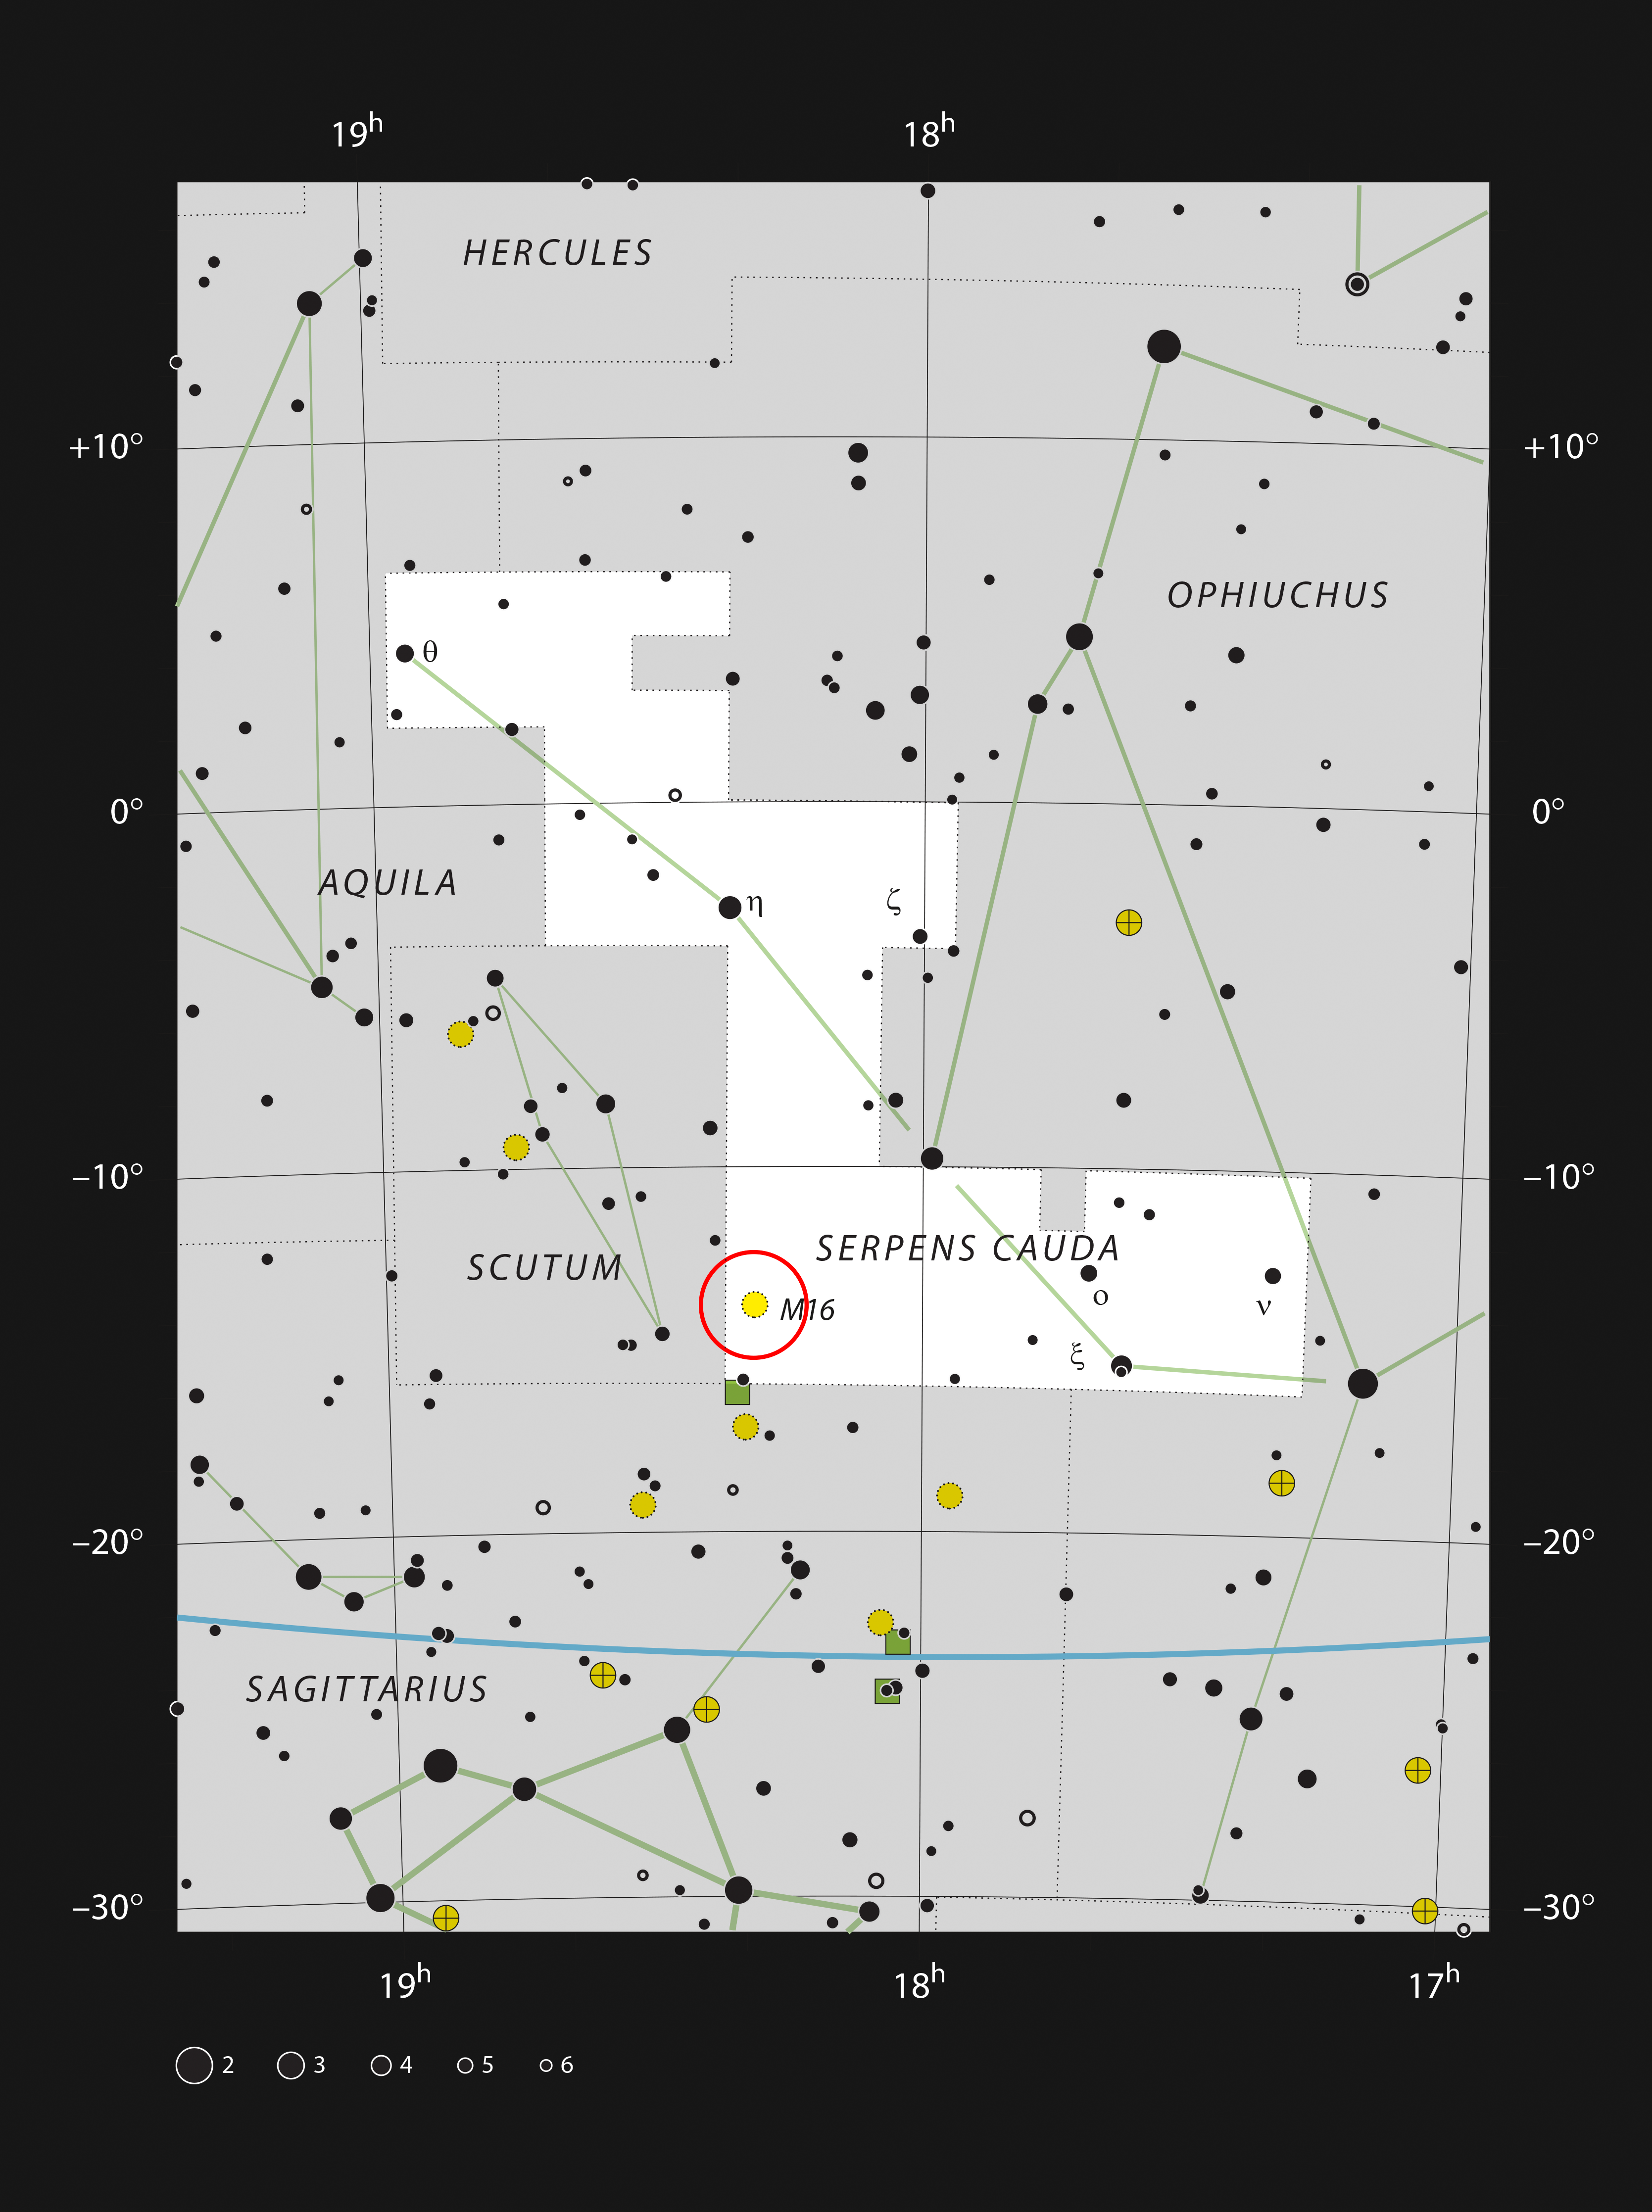

Messier 16 in the constellation of Serpens Cauda (the tail of the serpent)

This chart shows the constellation of Serpens Cauda, the tail part of the constellation of Serpens.

Stars that can be seen with the naked eye on a dark night are plotted. The position of the bright star-formation region Messier 16, also known as the Eagle Nebula, is marked with a red circle and is the site of the famous Pillars of Creation. Although the star cluster associated with this object is easily seen in a small telescope, the details of the gas clouds are faint and challenging visually even with a larger telescope.

Credit: ESO, IAU and Sky & Telescope